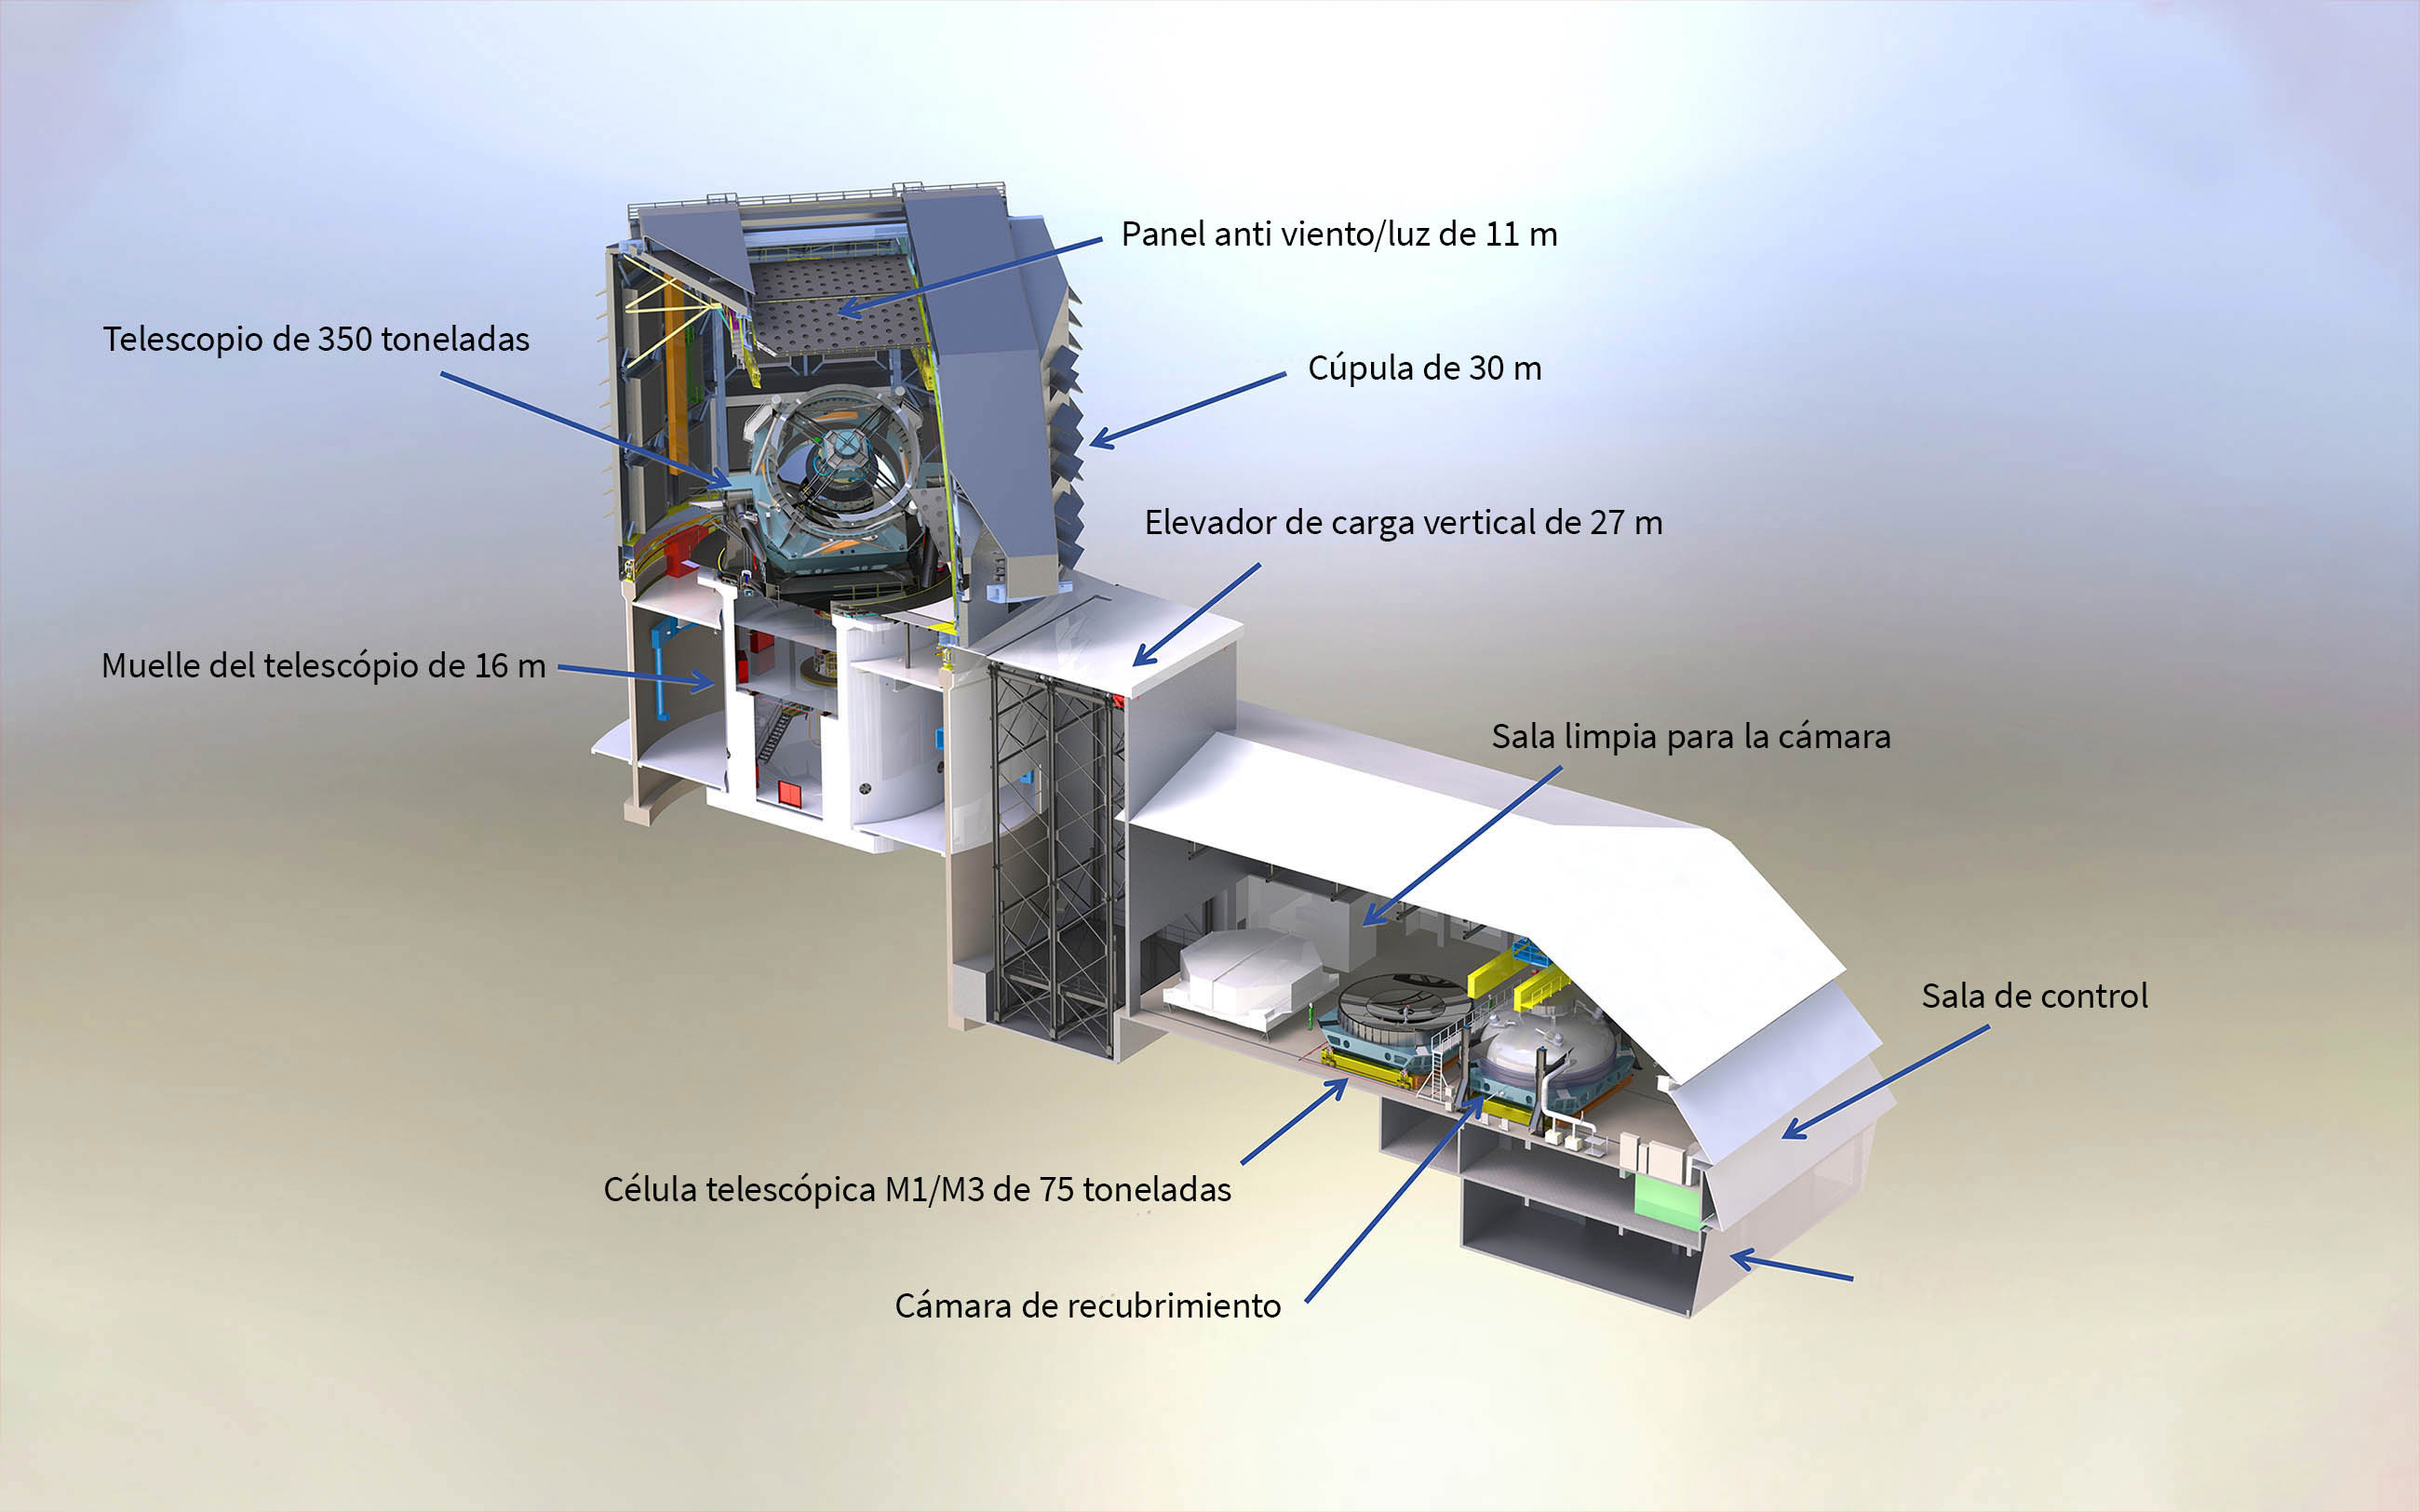

Edificio del observatorio

Render of the Rubin Observatory facility model showing the inner workings.

Render del modelo de la instalación del Observatorio Rubin que muestra el funcionamiento interno.

Credit: RubinObs/NOIRLab/SLAC/NSF/DOE/AURA